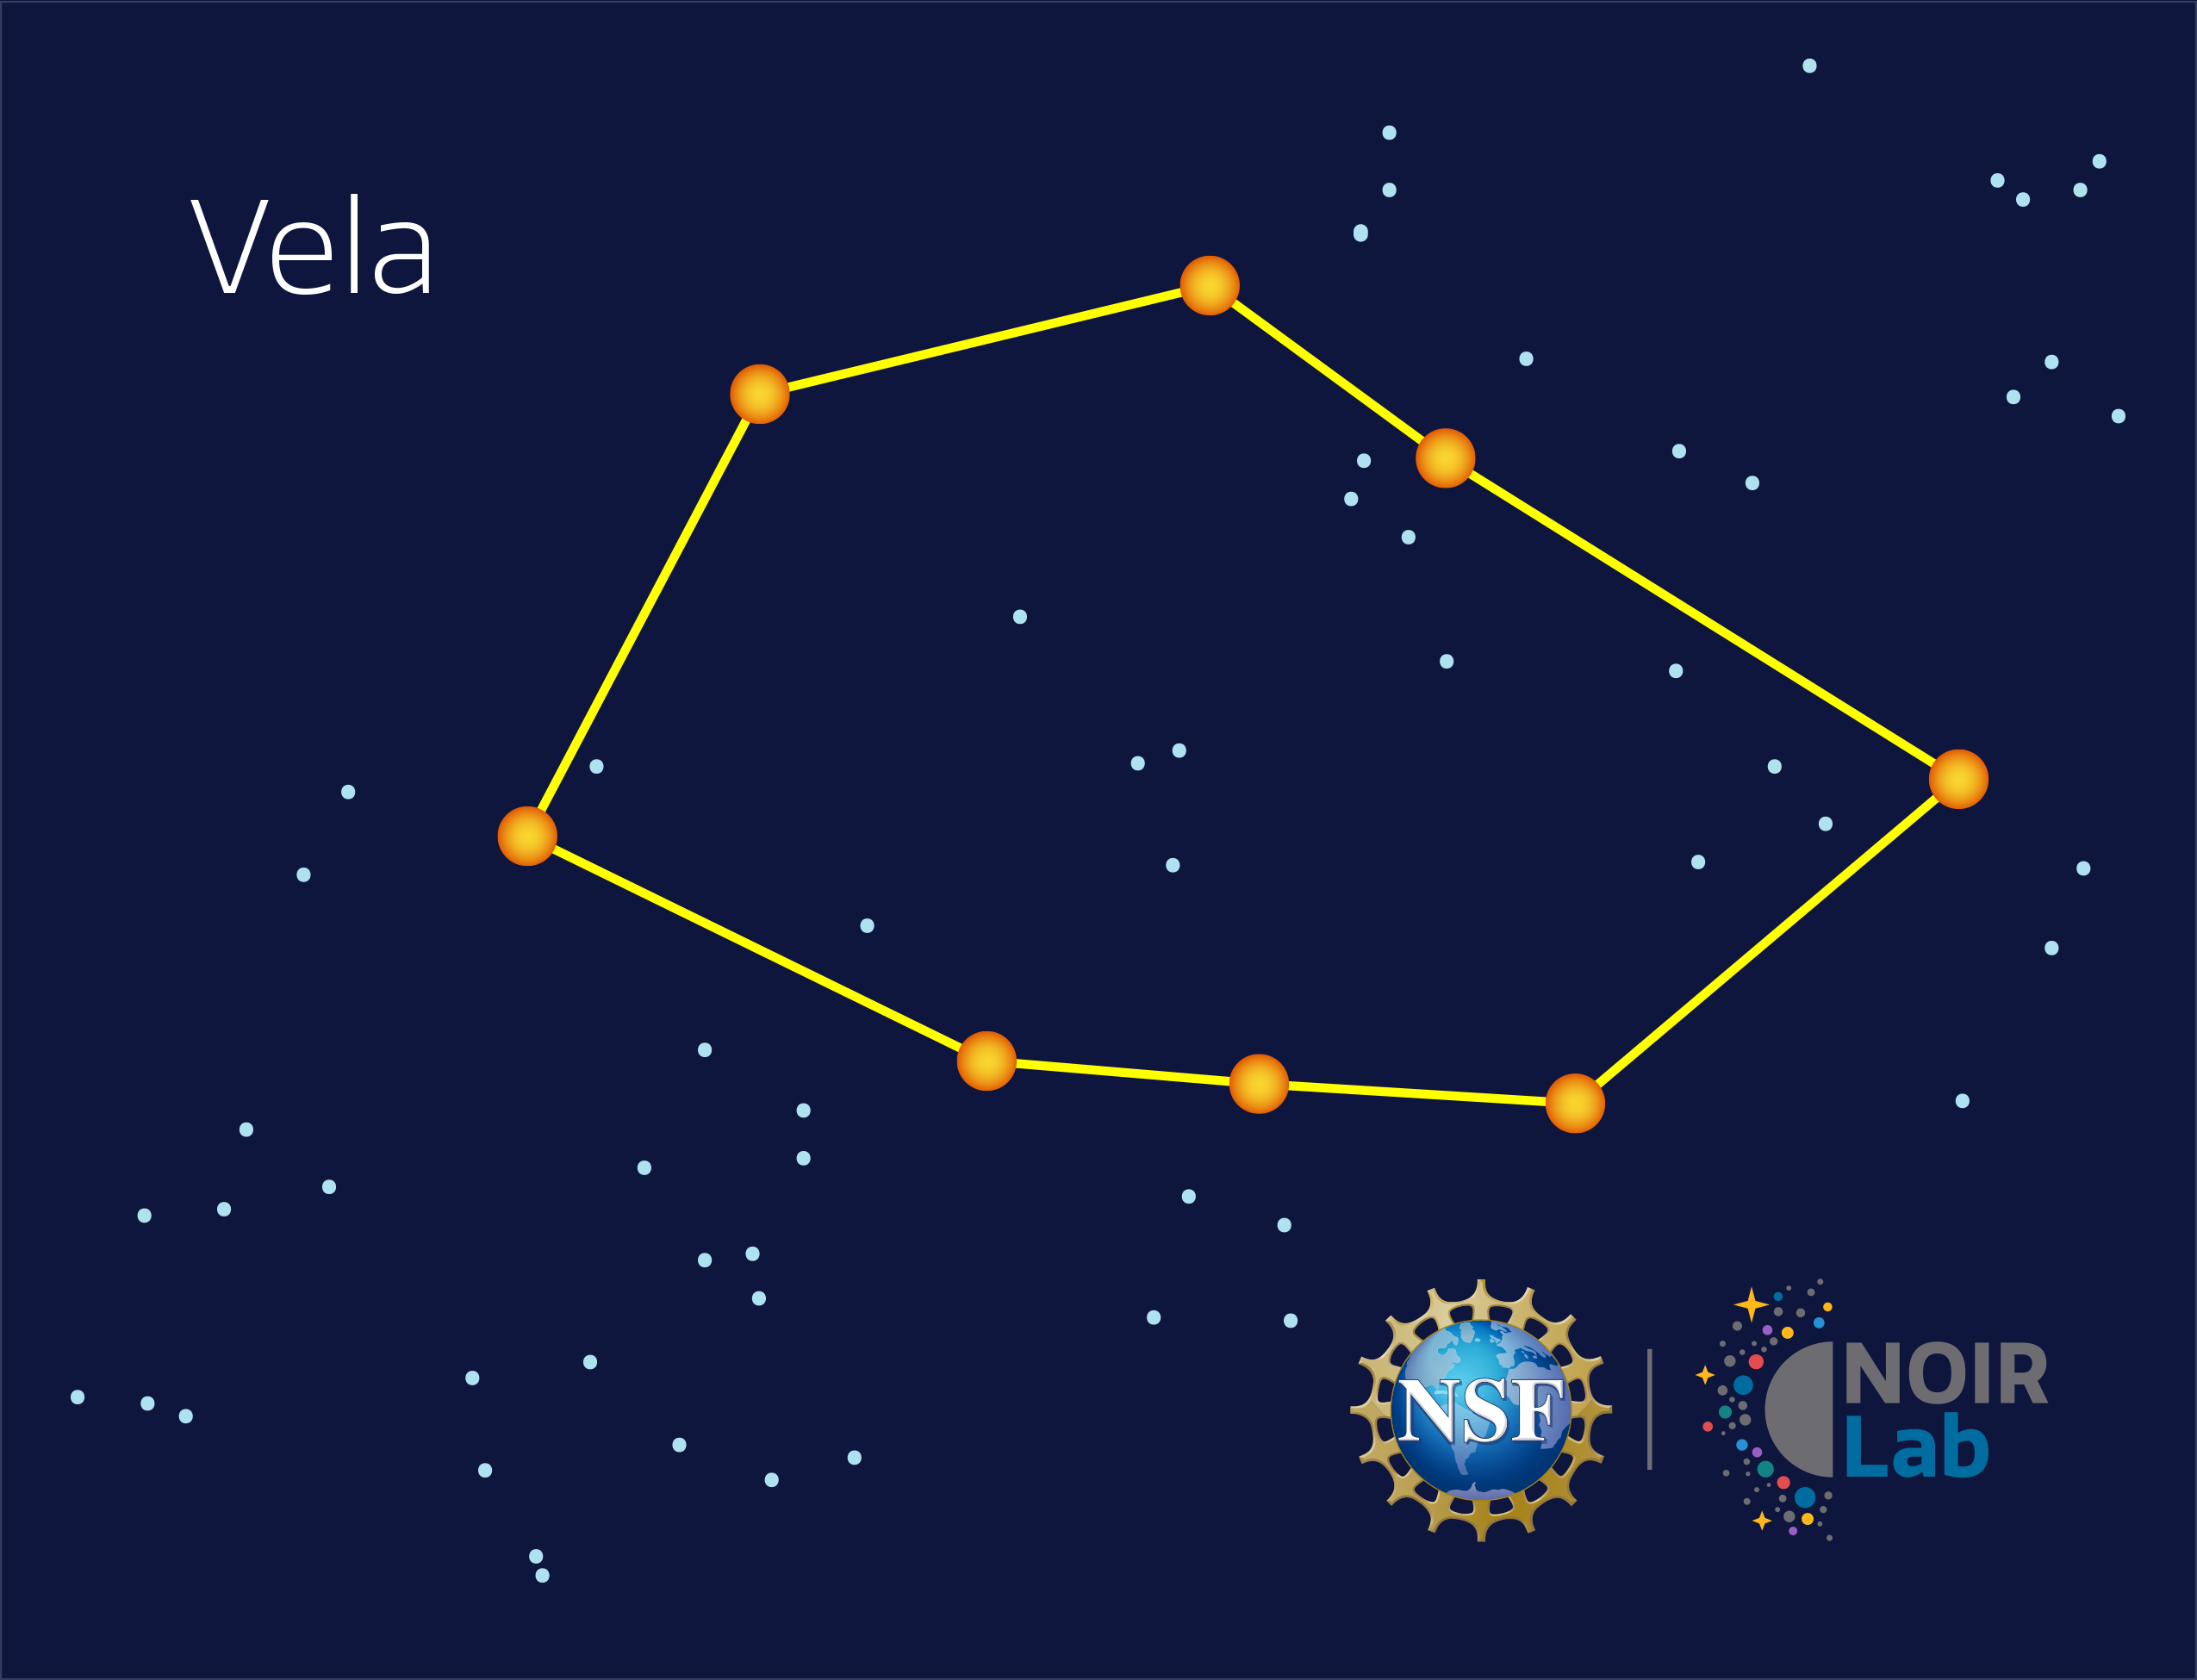

Vela

Credit: NOIRLab